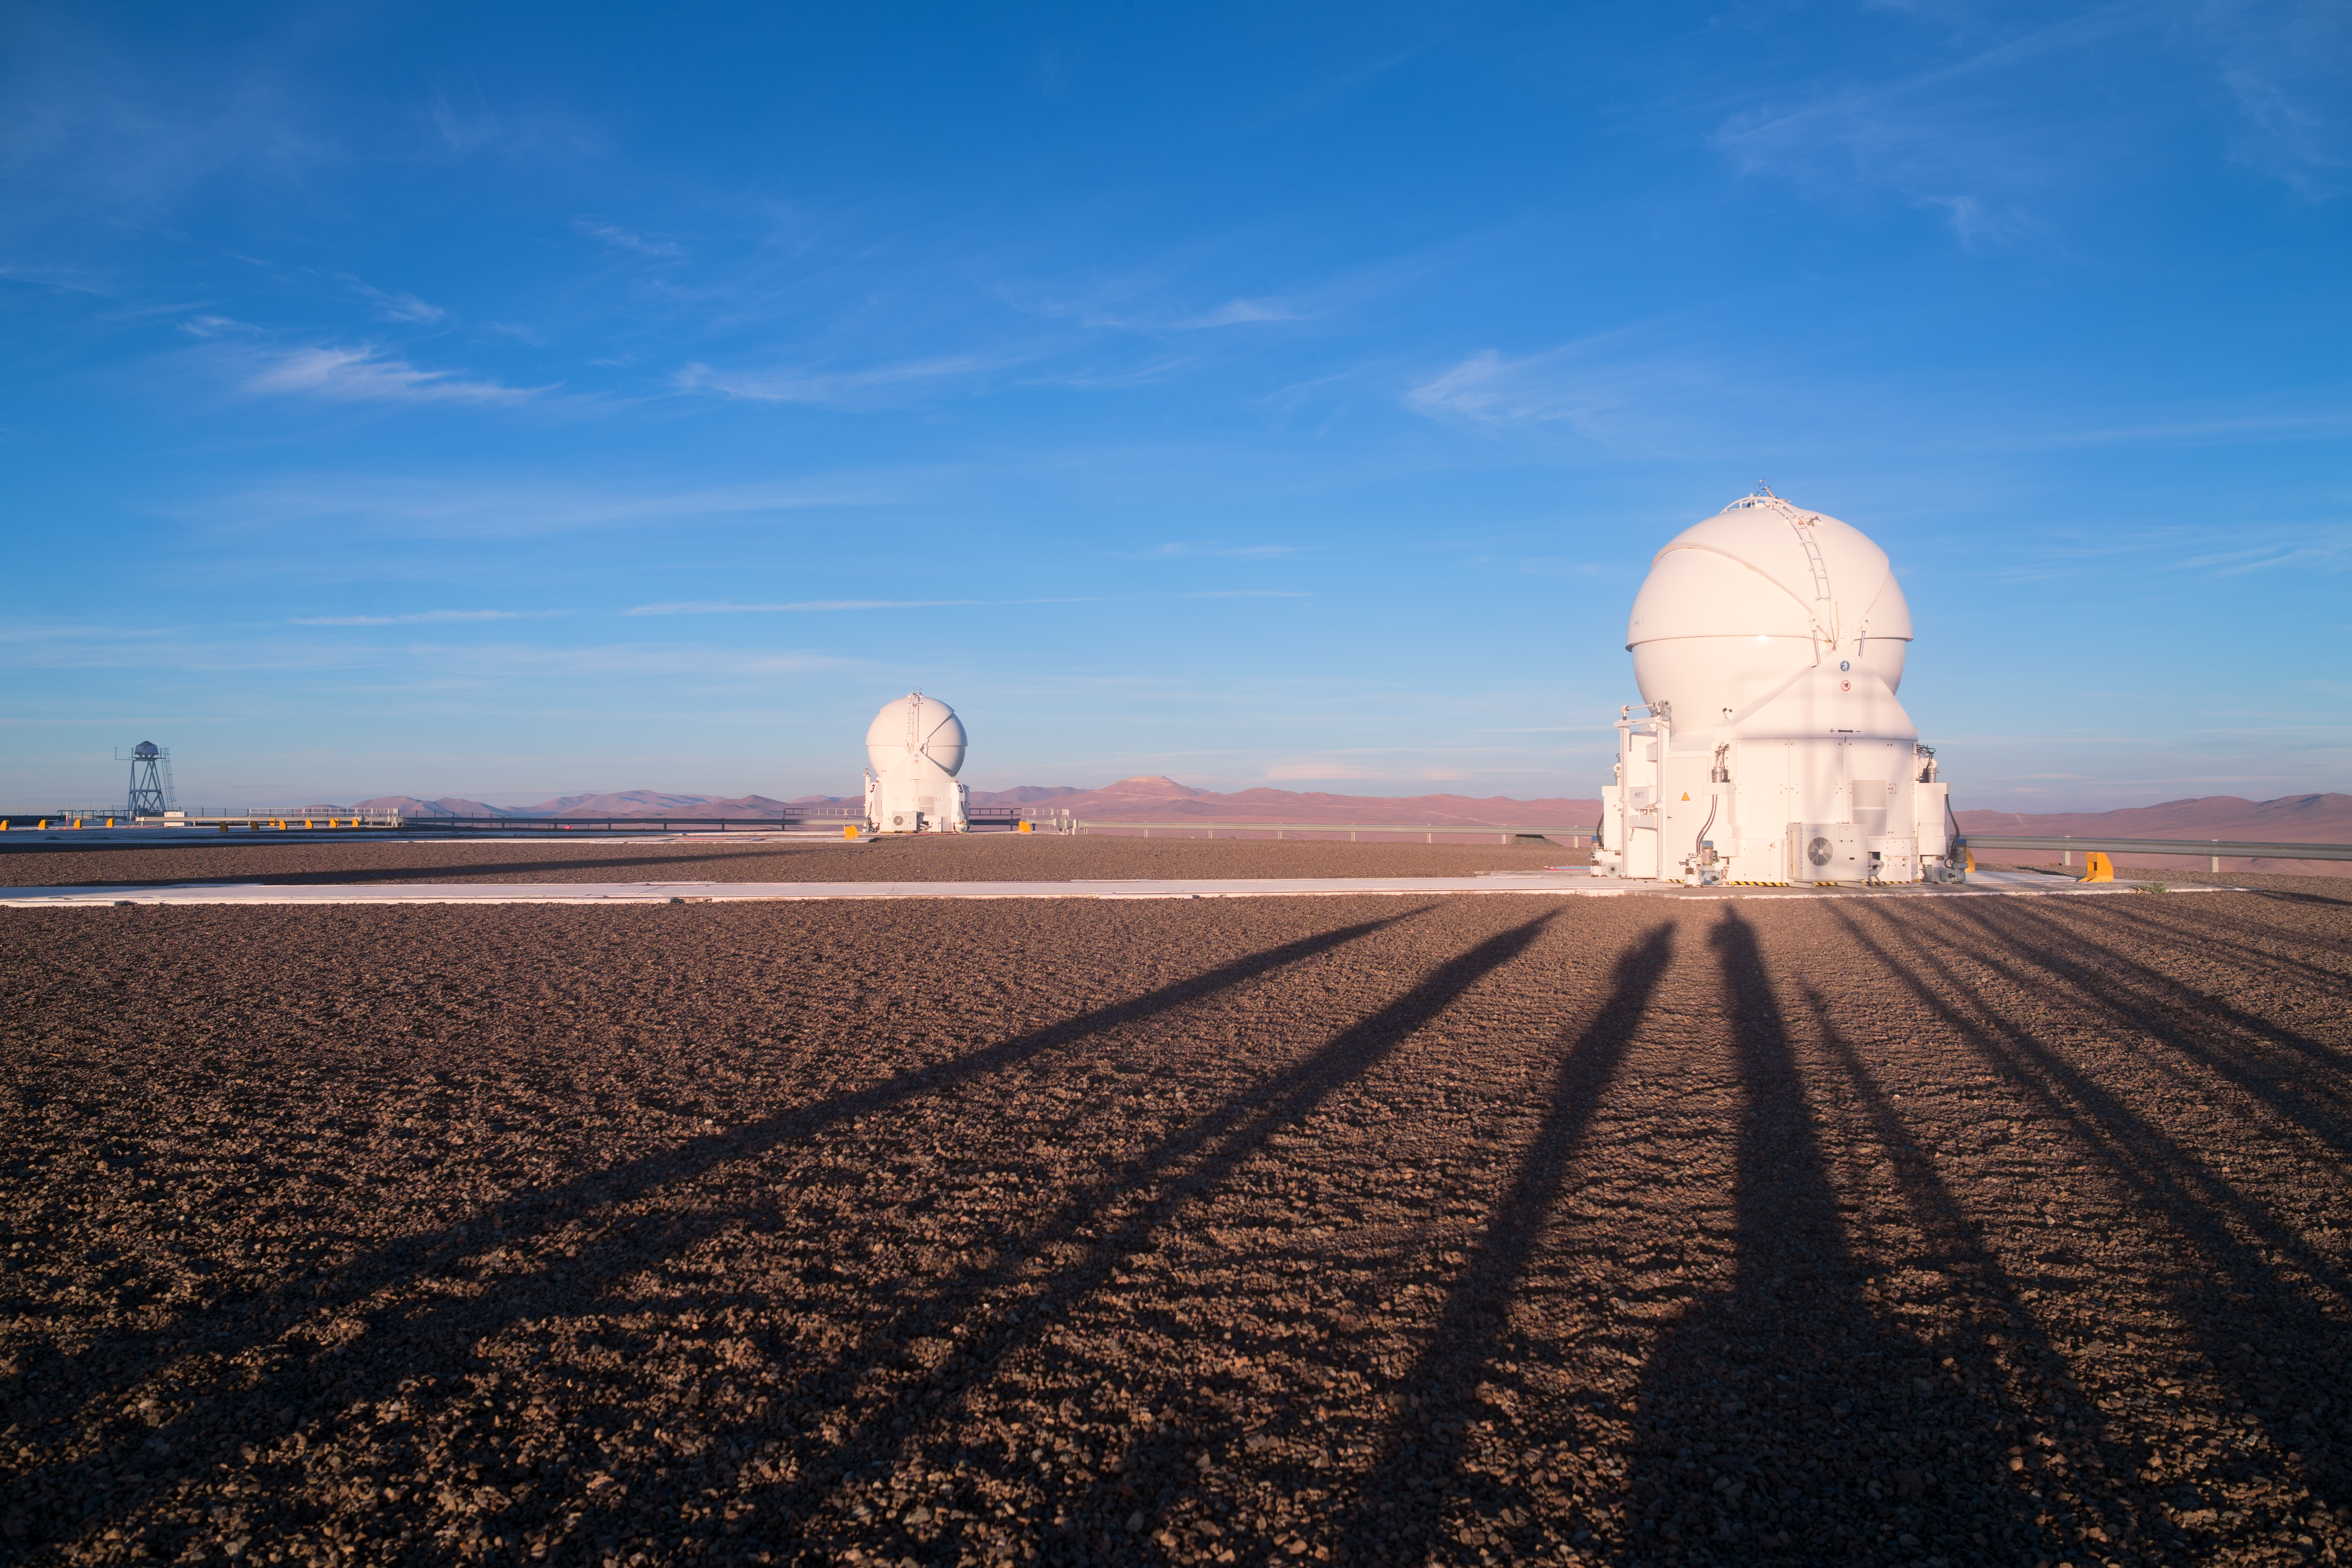

Shadowy figures

As they prepare for another night capturing spectacular images for use in planetarium presentations, the members of ESO's Fulldome Expedition appear only as elongated shadows in this image. Their shadows converge on one of the Auxiliary Telescopes of the Very Large Telescope.

Credit: P. Horálek/ESO